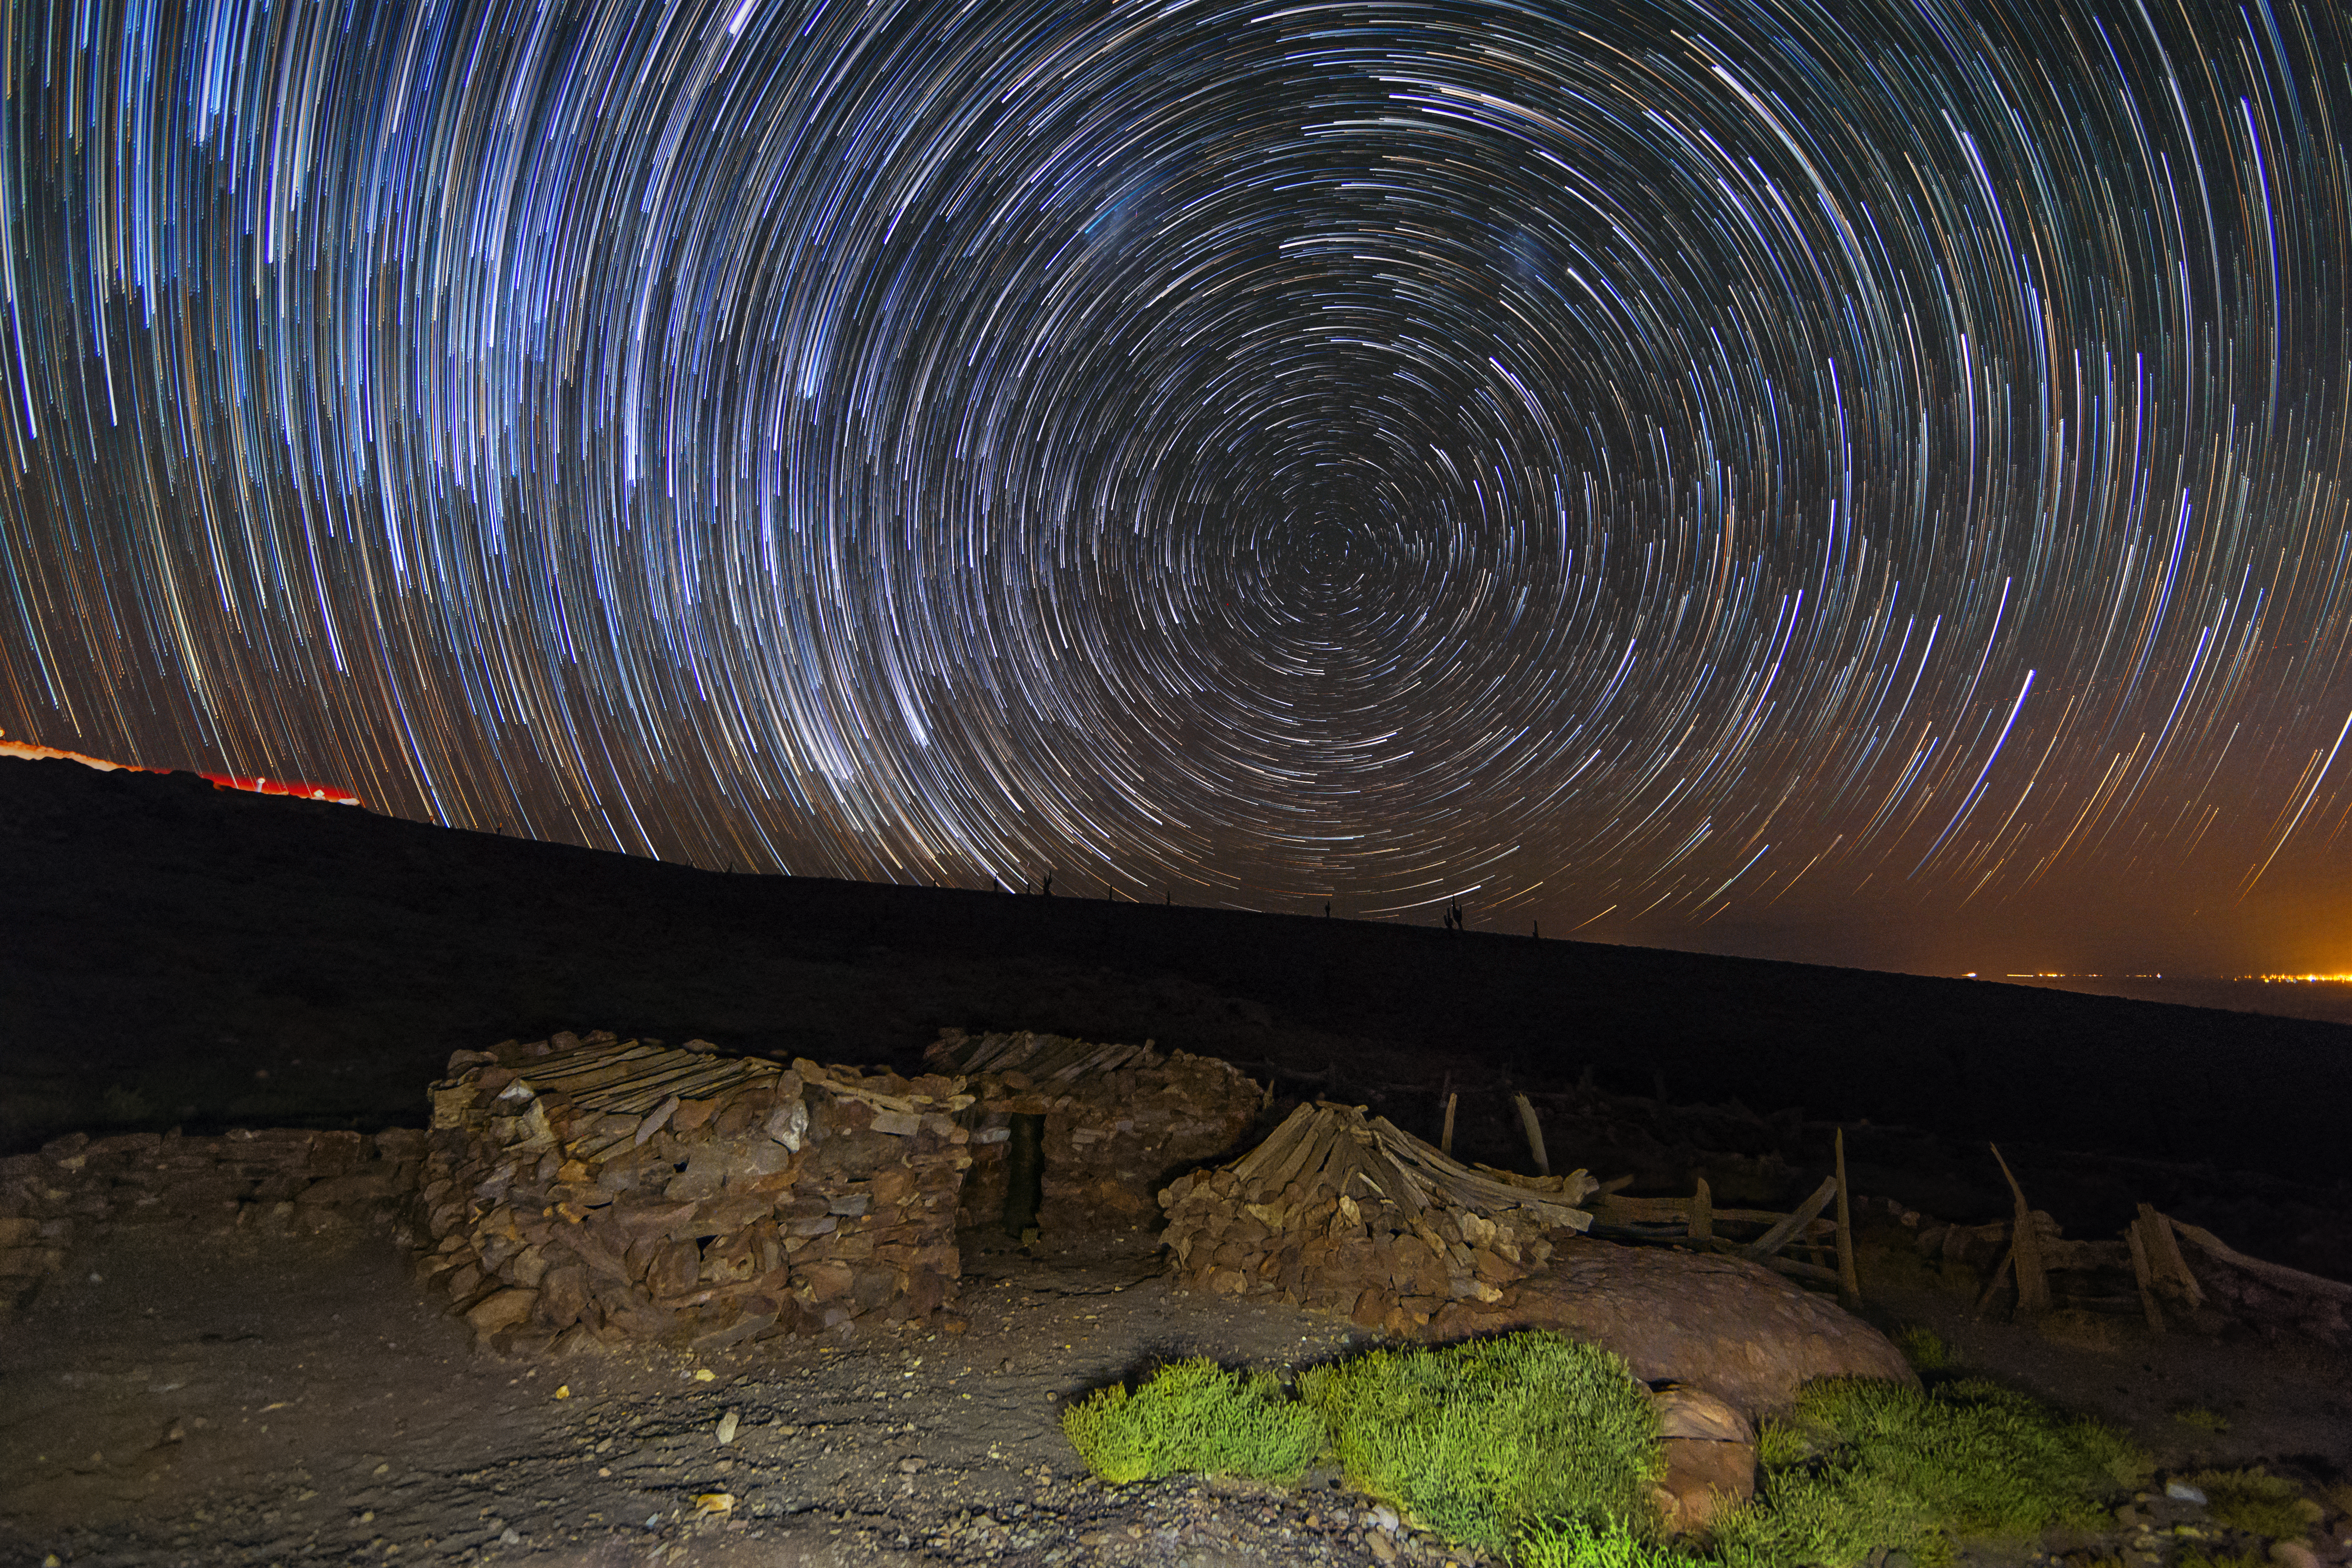

Star trails

This long time exposure shows the star trails on the night sky.

Credit: A. Duro/ESO